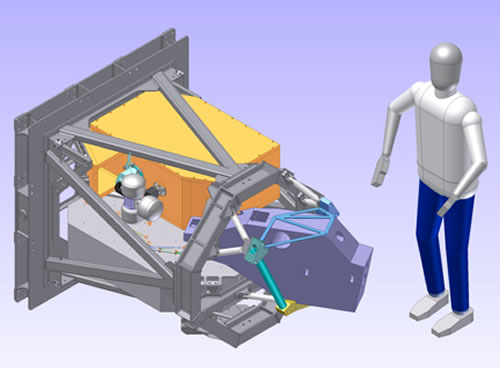

Plans for the Gemini Planet Imager (GPI) which will explore exoplanets starting in 2011.

Credit: NOIRLab